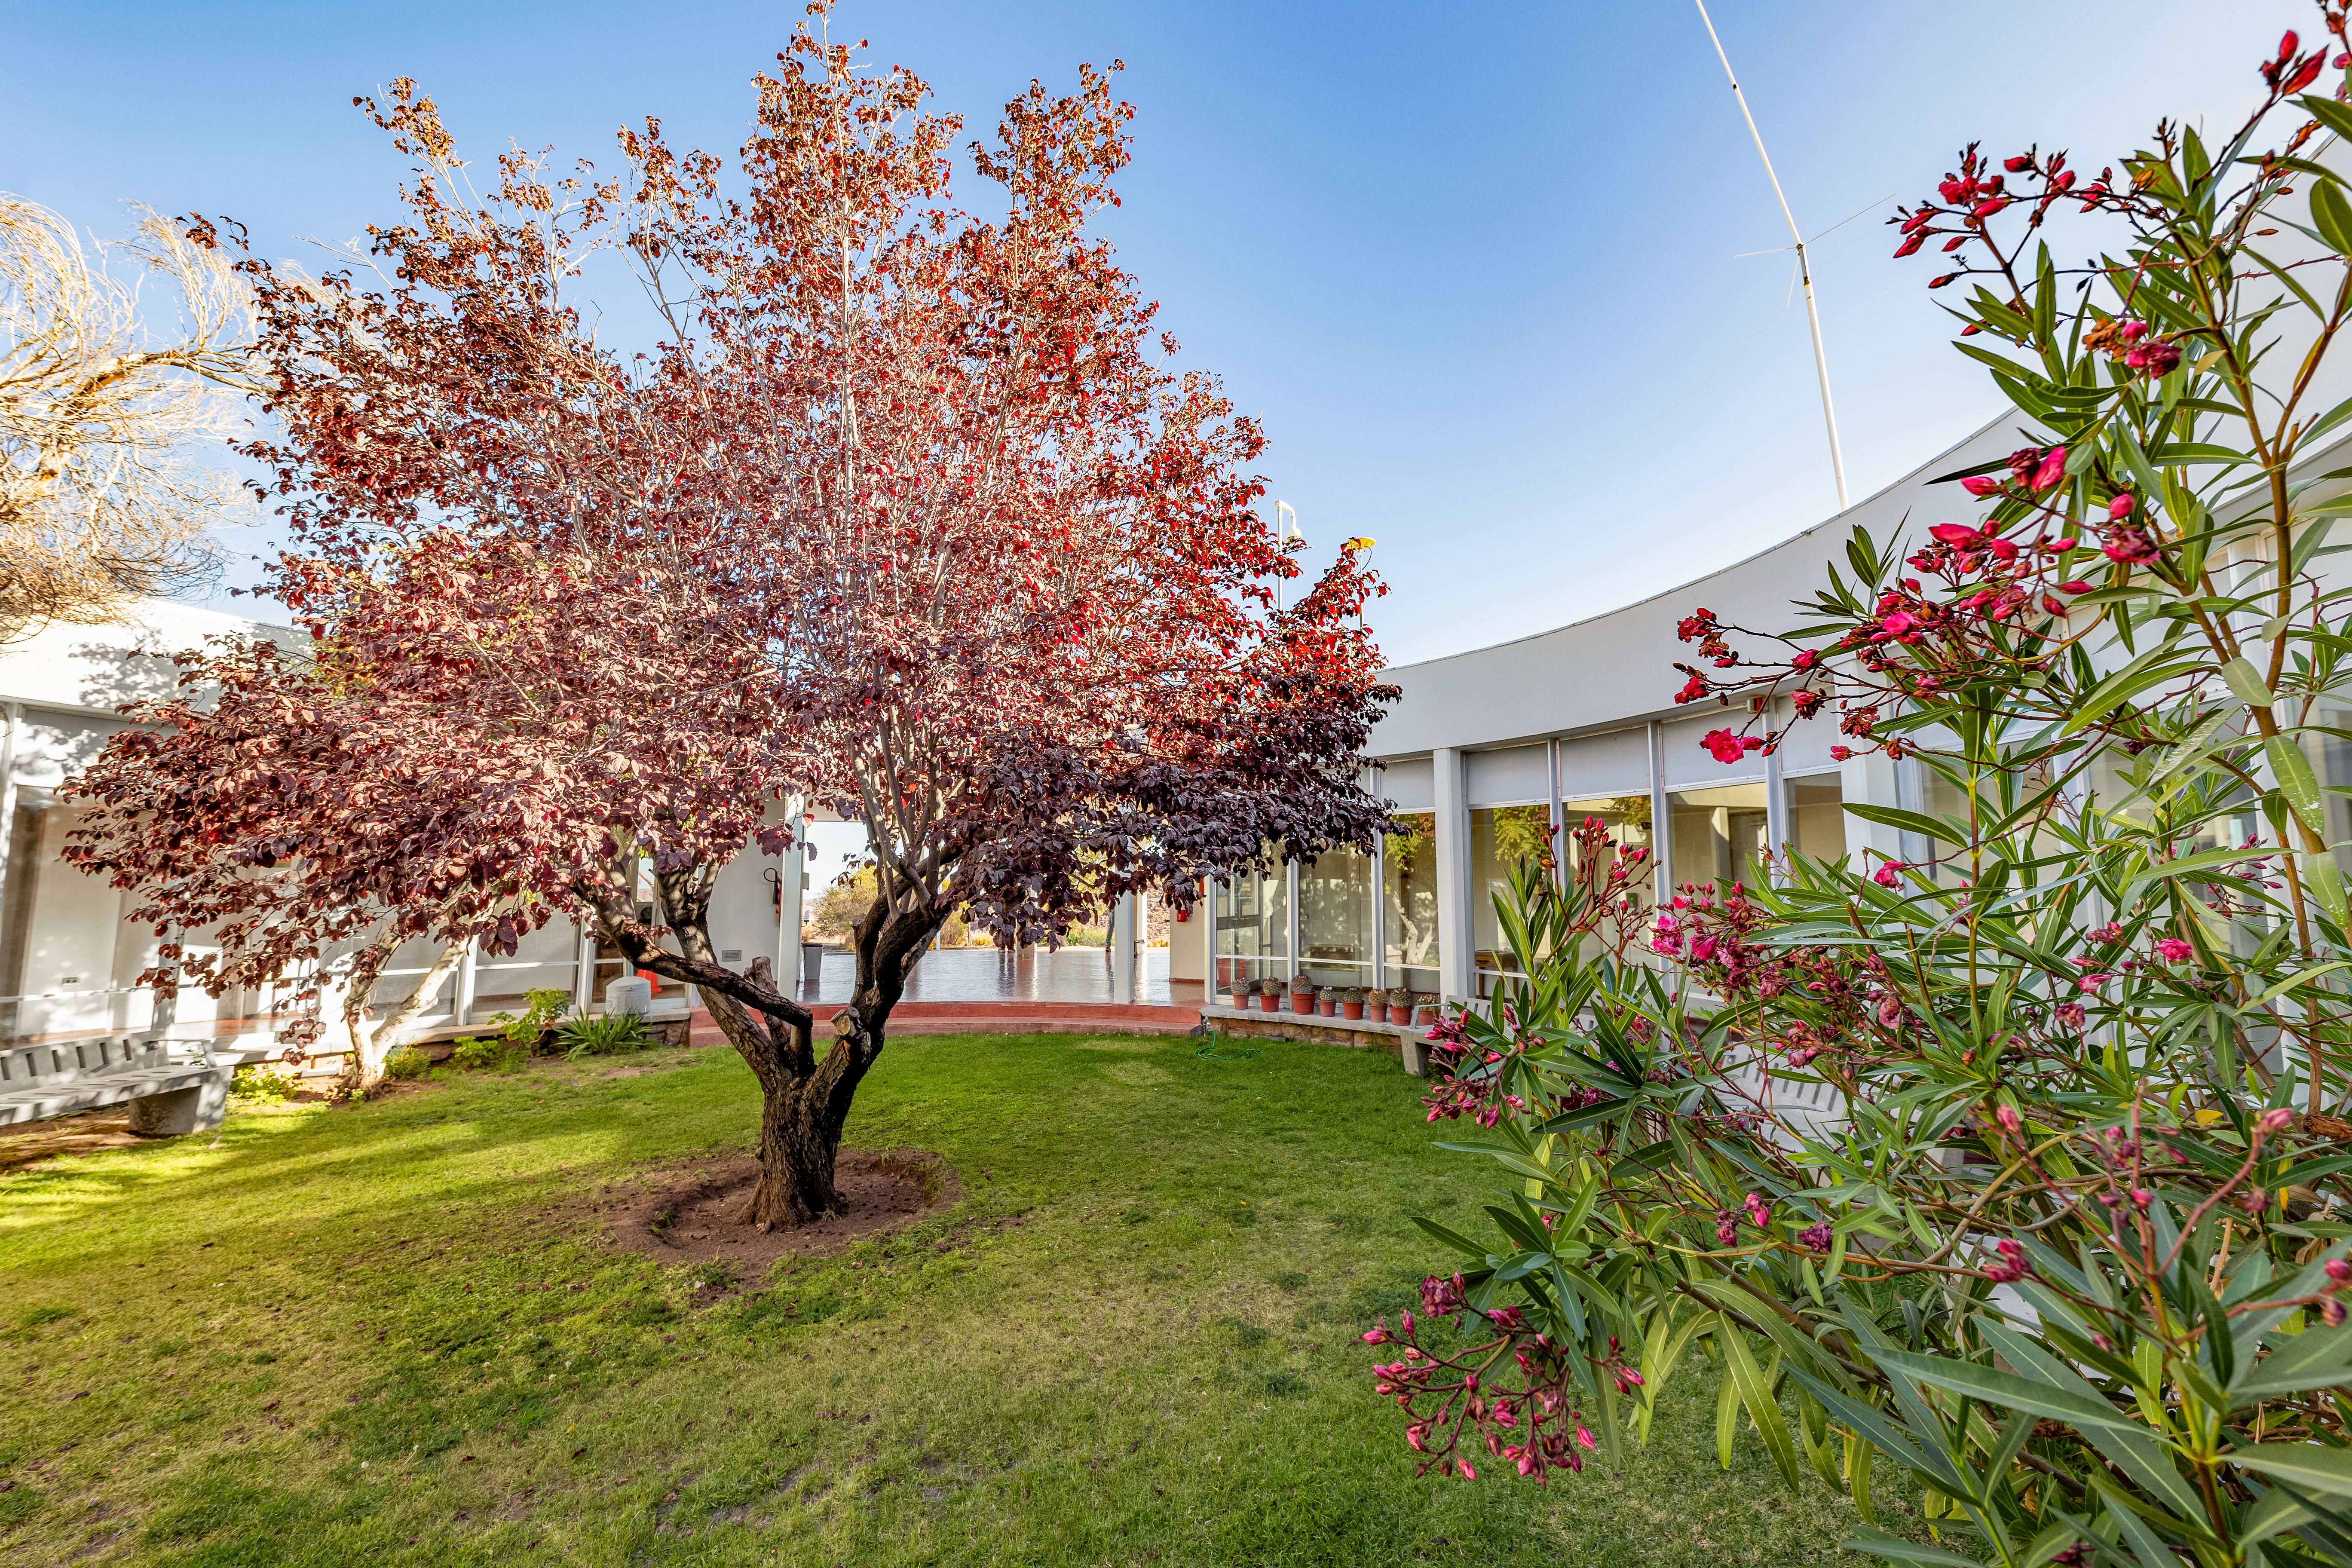

Courtyard of Round Office Building at CTIO

The courtyard of the Round Office Building at CTIO.

Credit: CTIO/NOIRLab/NSF/AURA/T. Slovinský